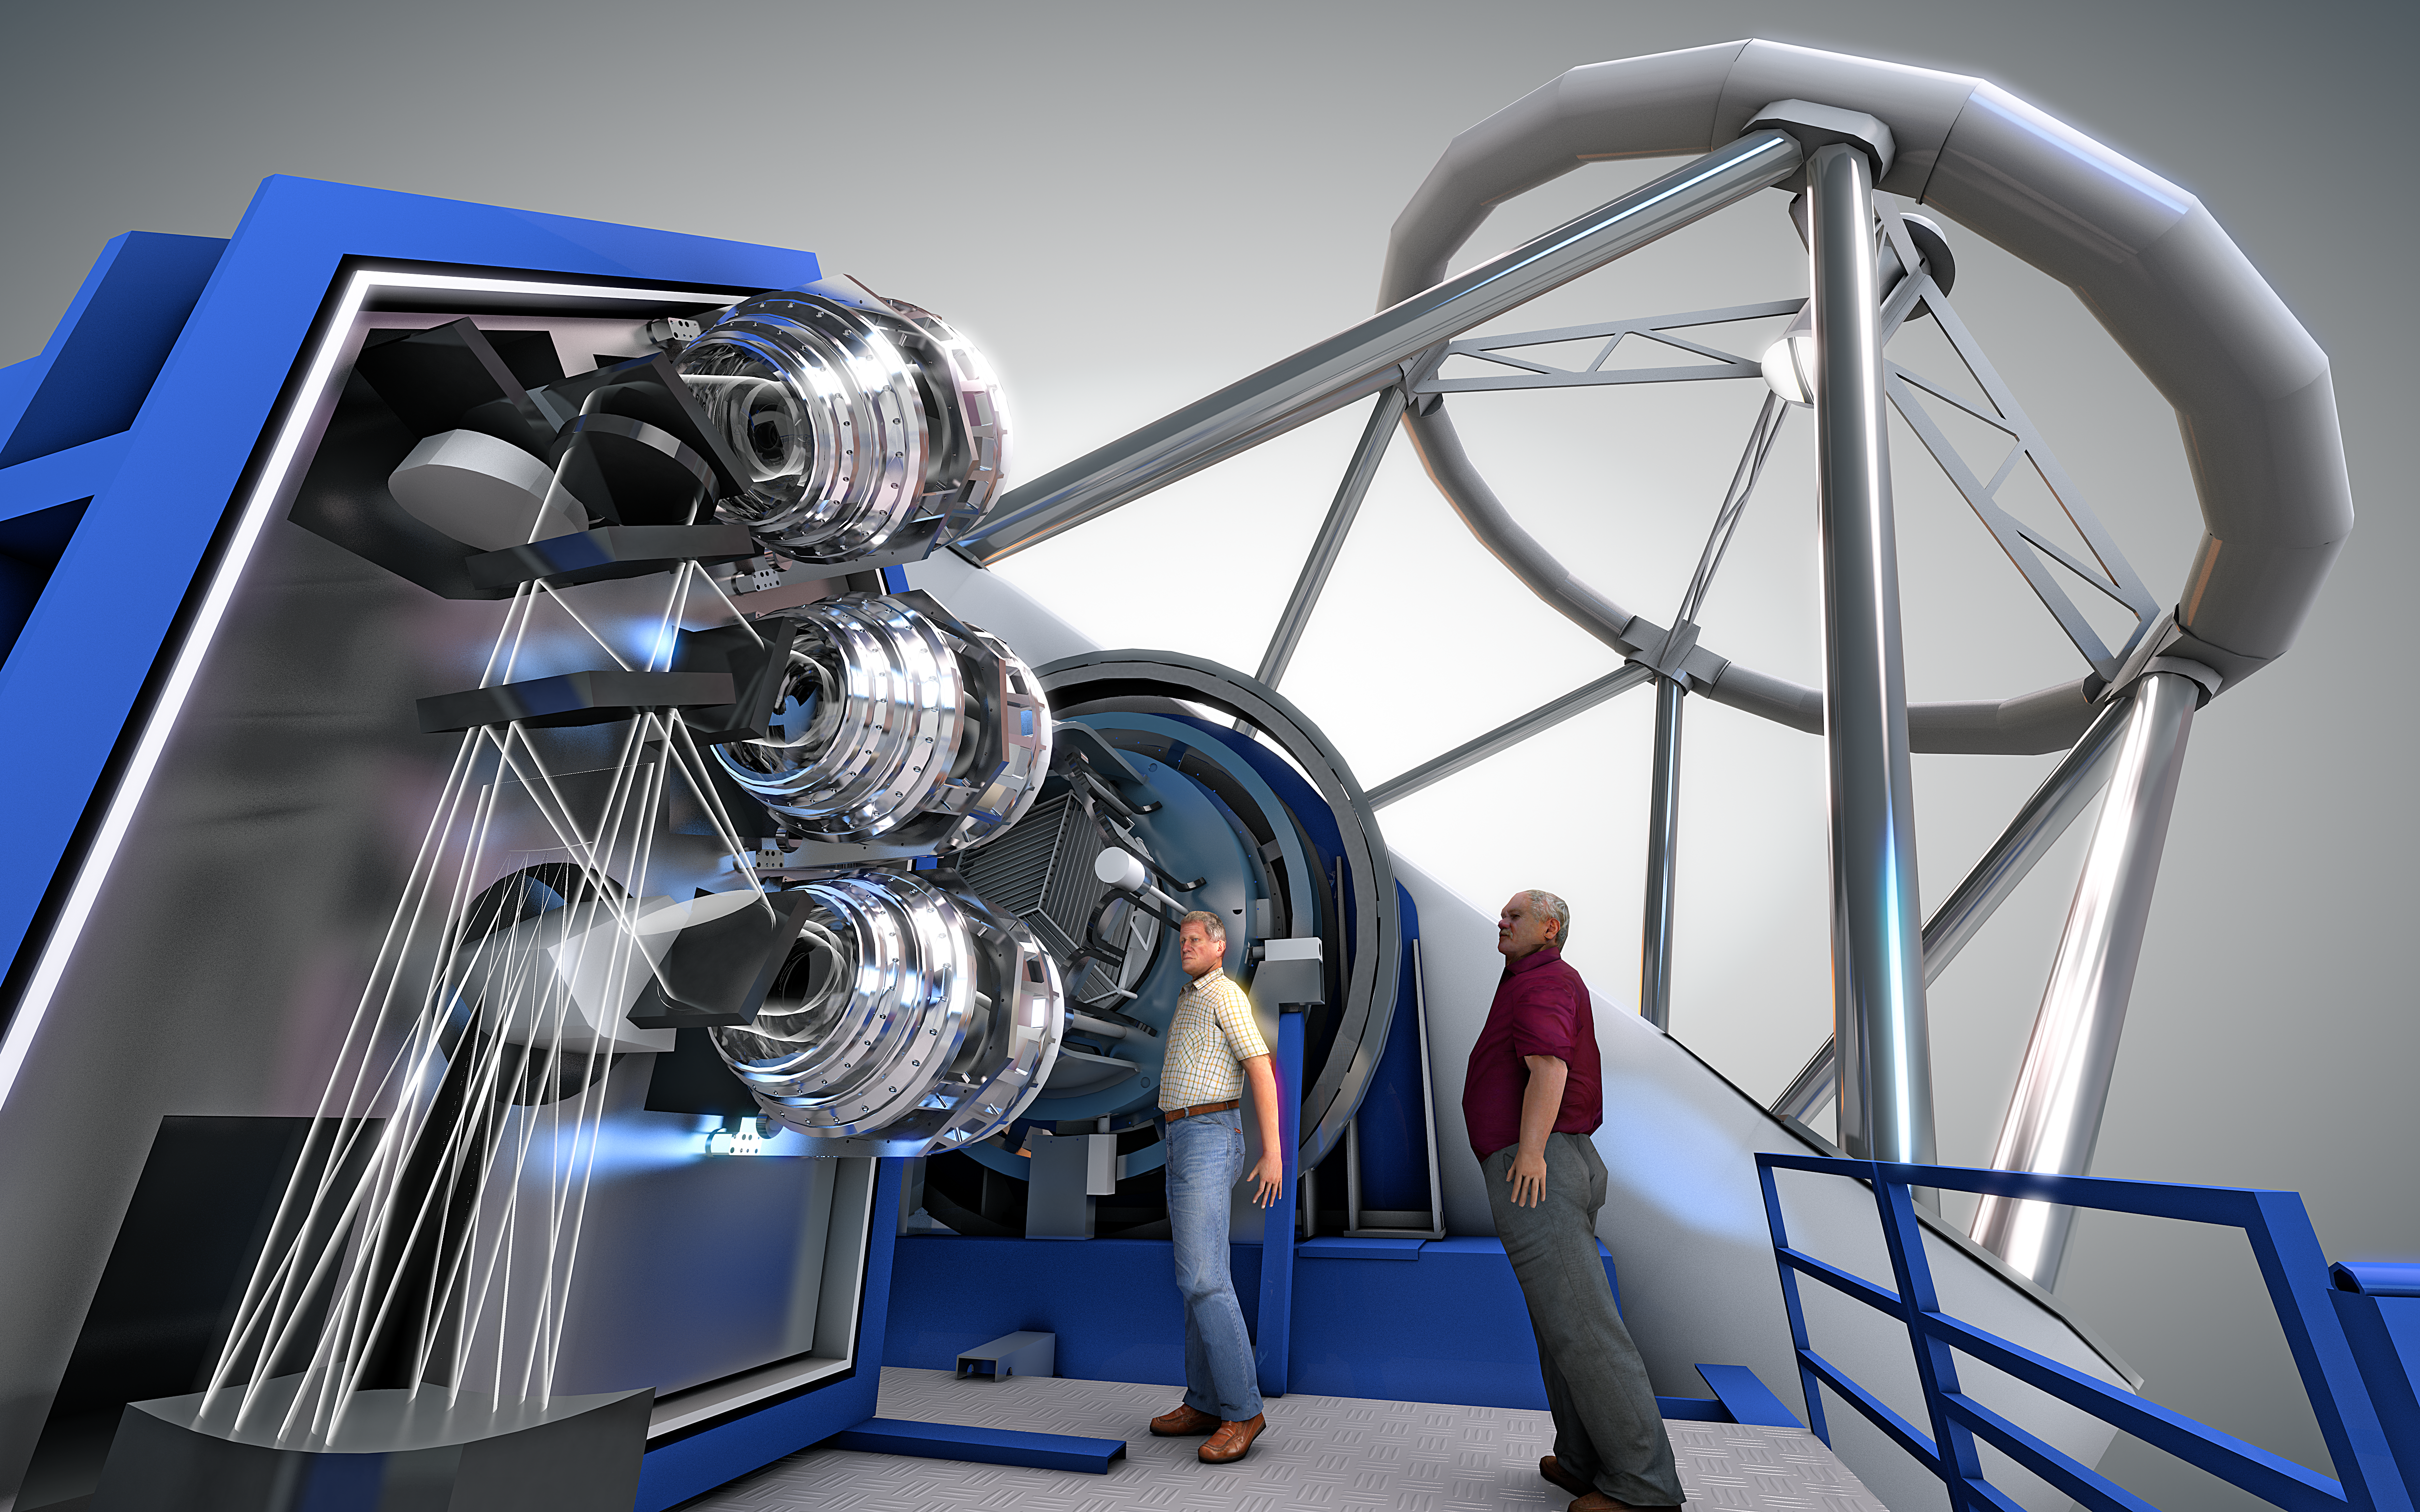

MOONS: the Multi-Object Optical and Near-infrared Spectrograph

This conceptual engineering drawing shows MOONS, a unique new instrument for ESO’s Very Large Telescope (VLT). MOONS will be able to tackle some of the most compelling astronomical questions such as probing the structure of the Milky Way and tracing how stars and galaxies form and evolve.

Credit: ESO/MOONS Consortium